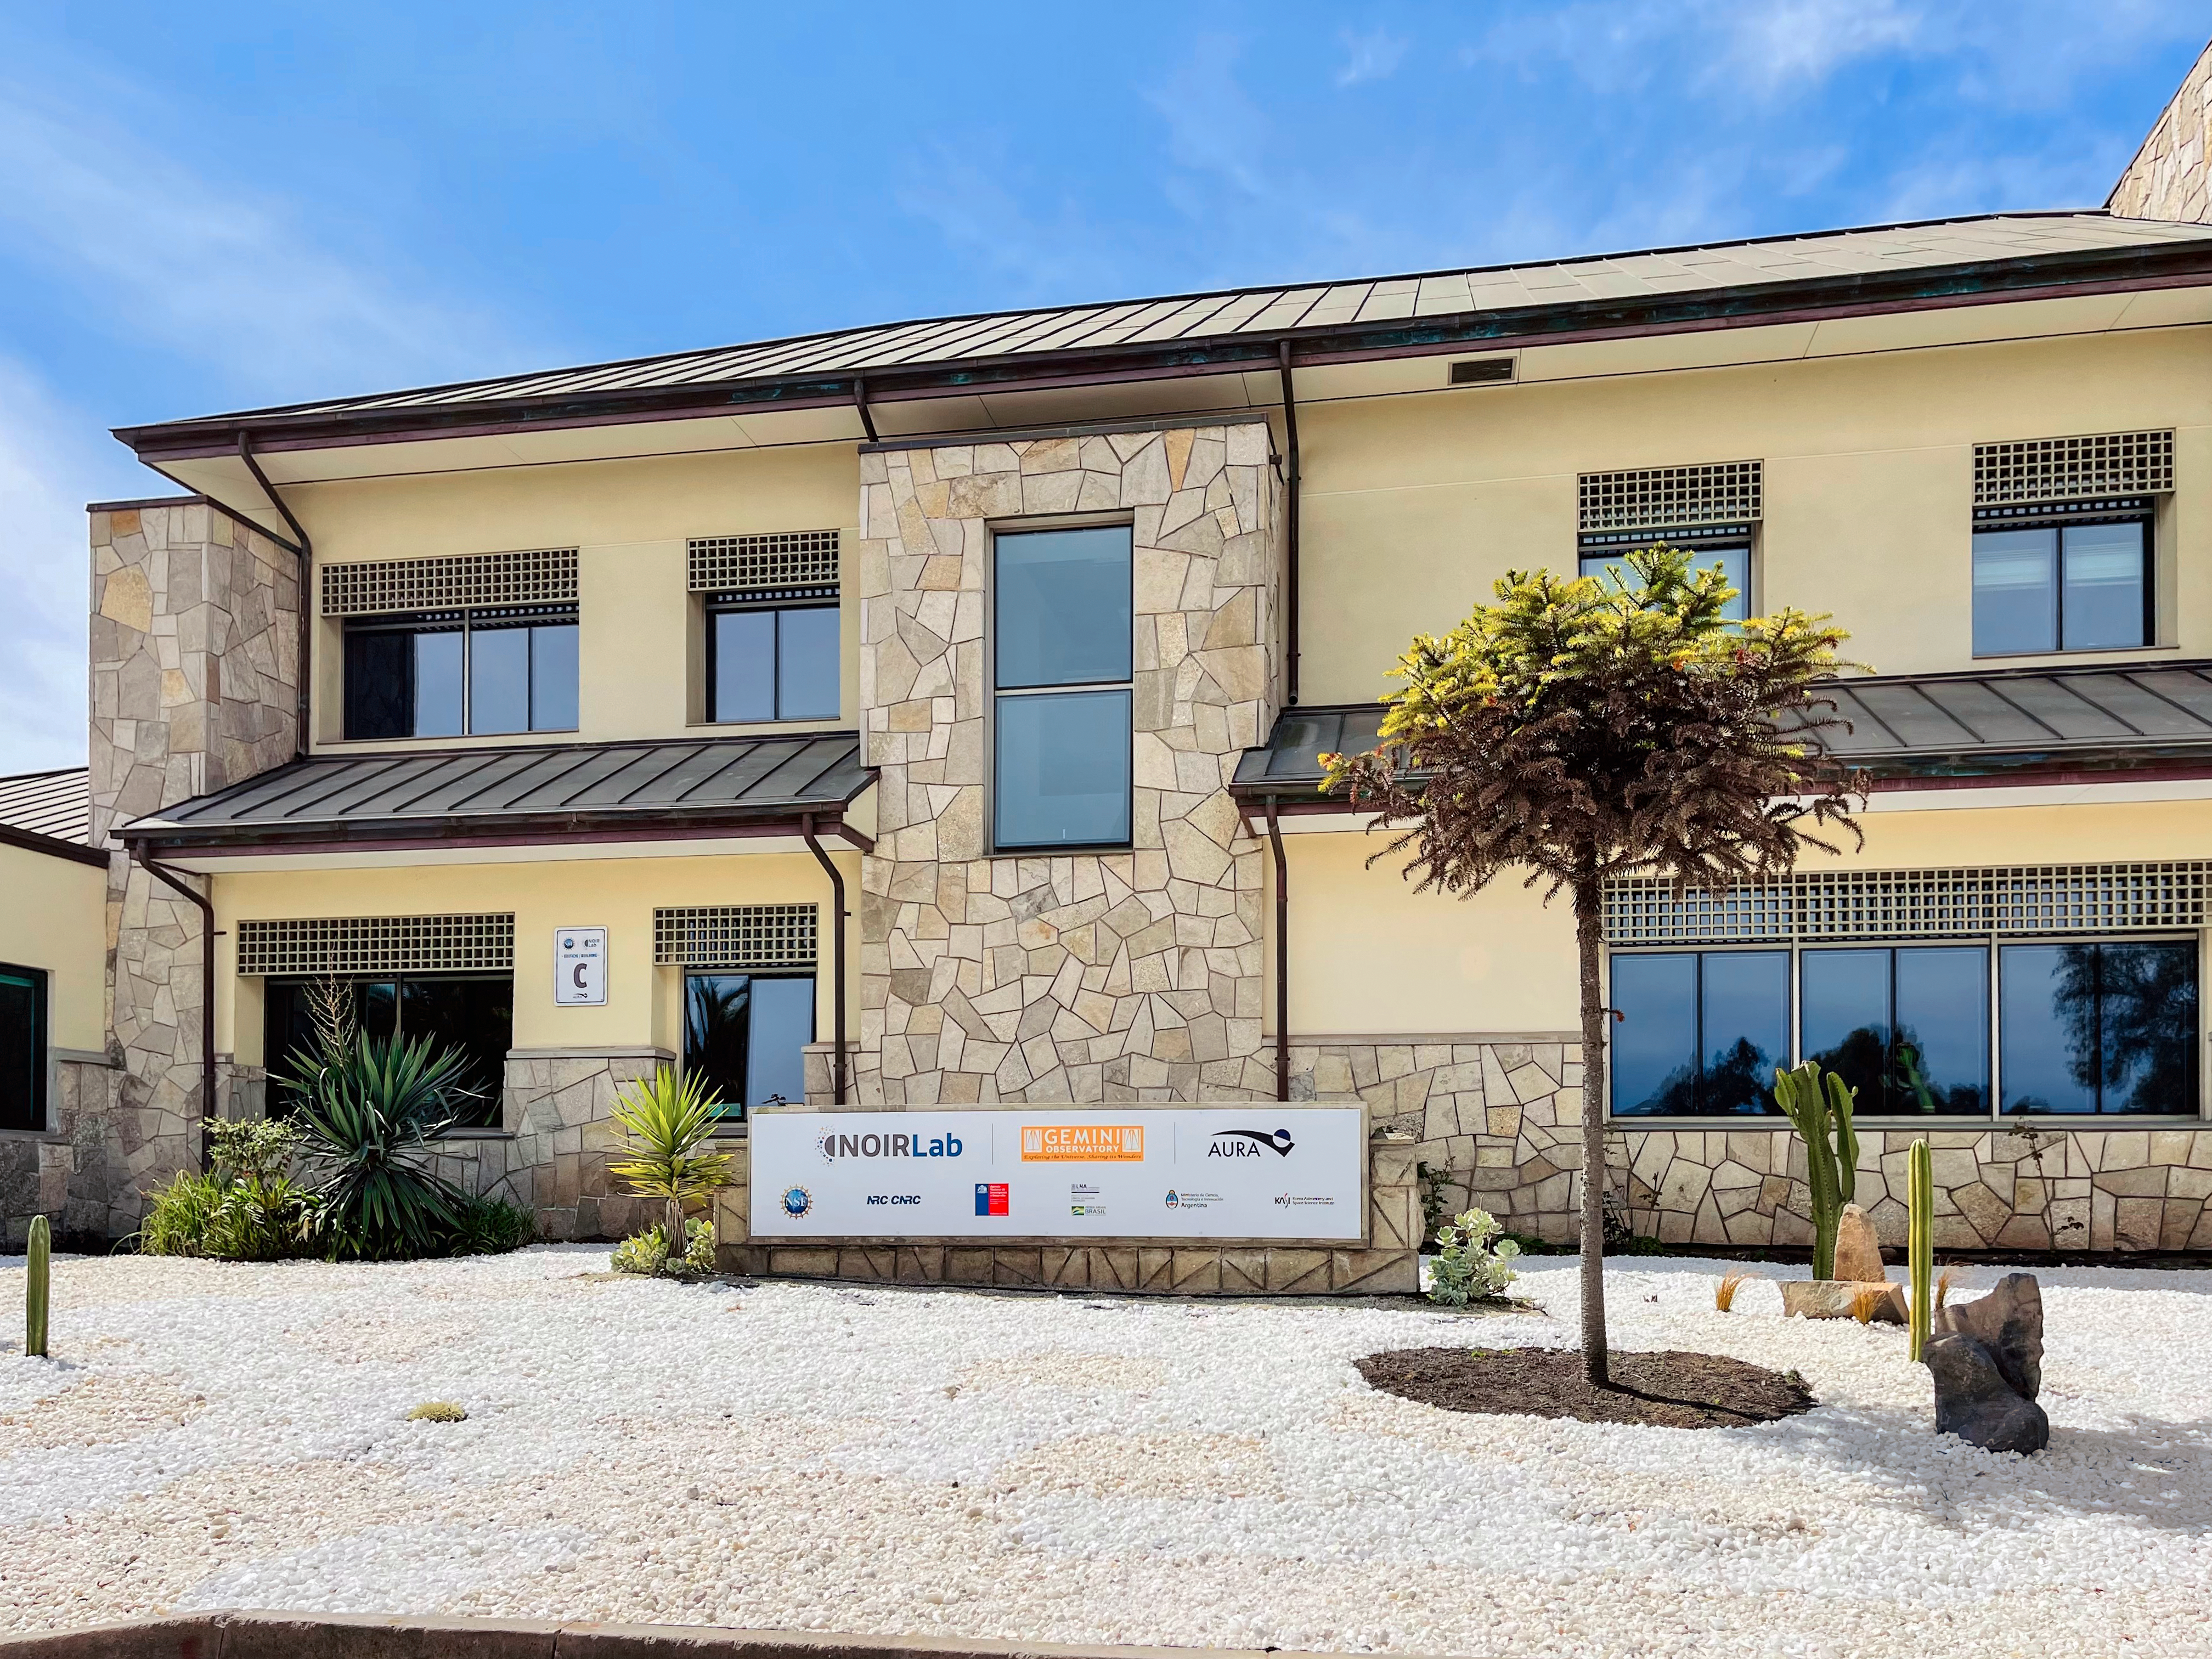

AURA Recinto Building C Back

The back of the AURA Recinto Building C in La Serena, Chile.

Credit: NOIRLab/NSF/AURA